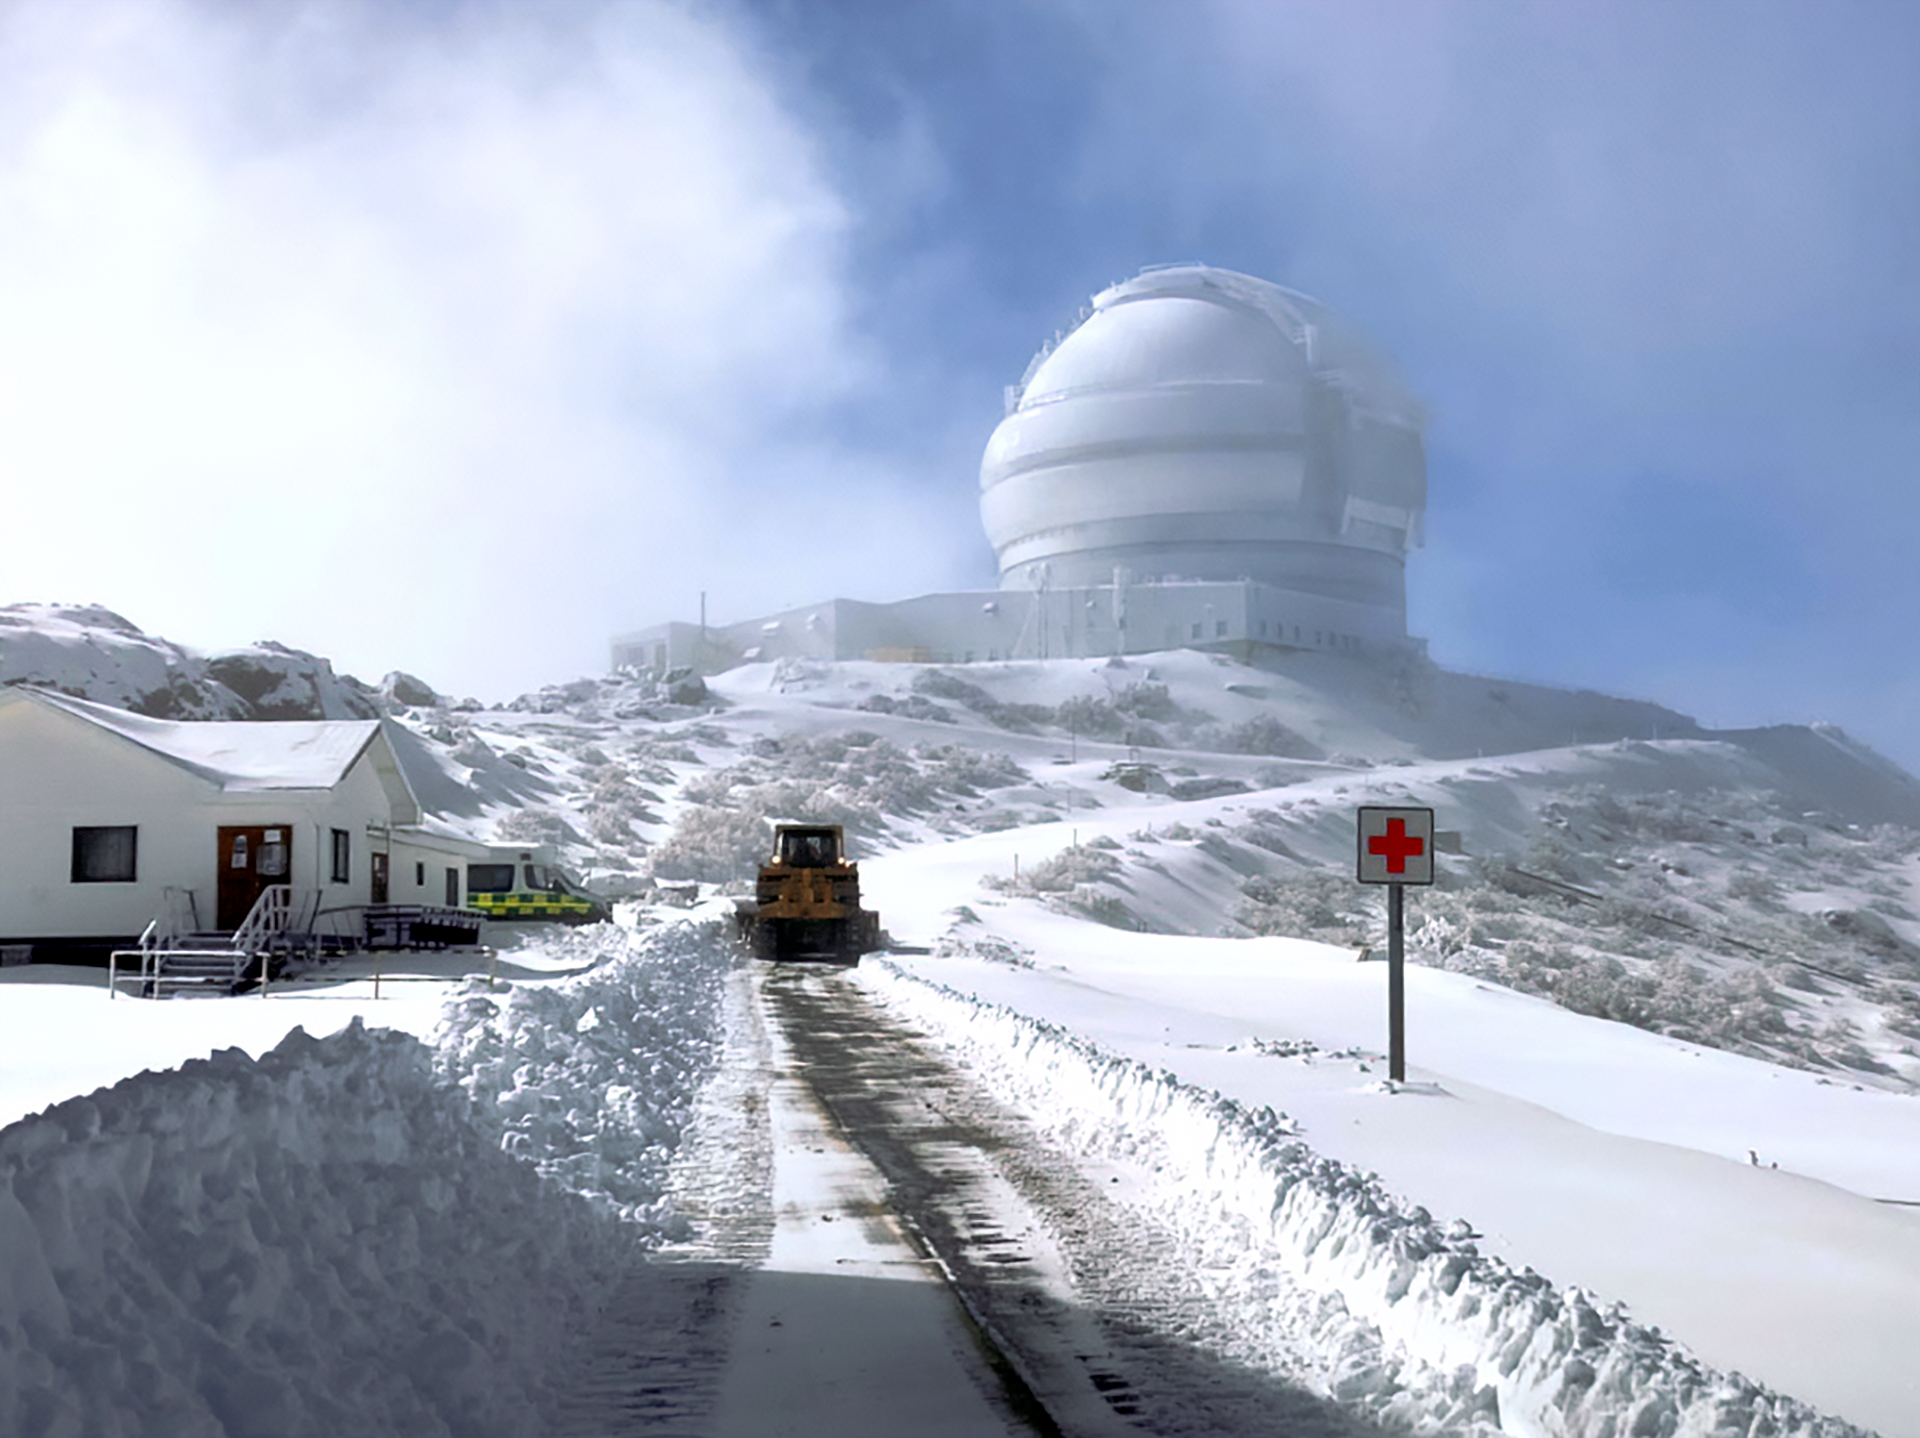

Snow and Gemini South

Snow on Cerro Pachón and view of Gemini South.

Credit: NOIRLab/NSF/AURA/F. Bruno